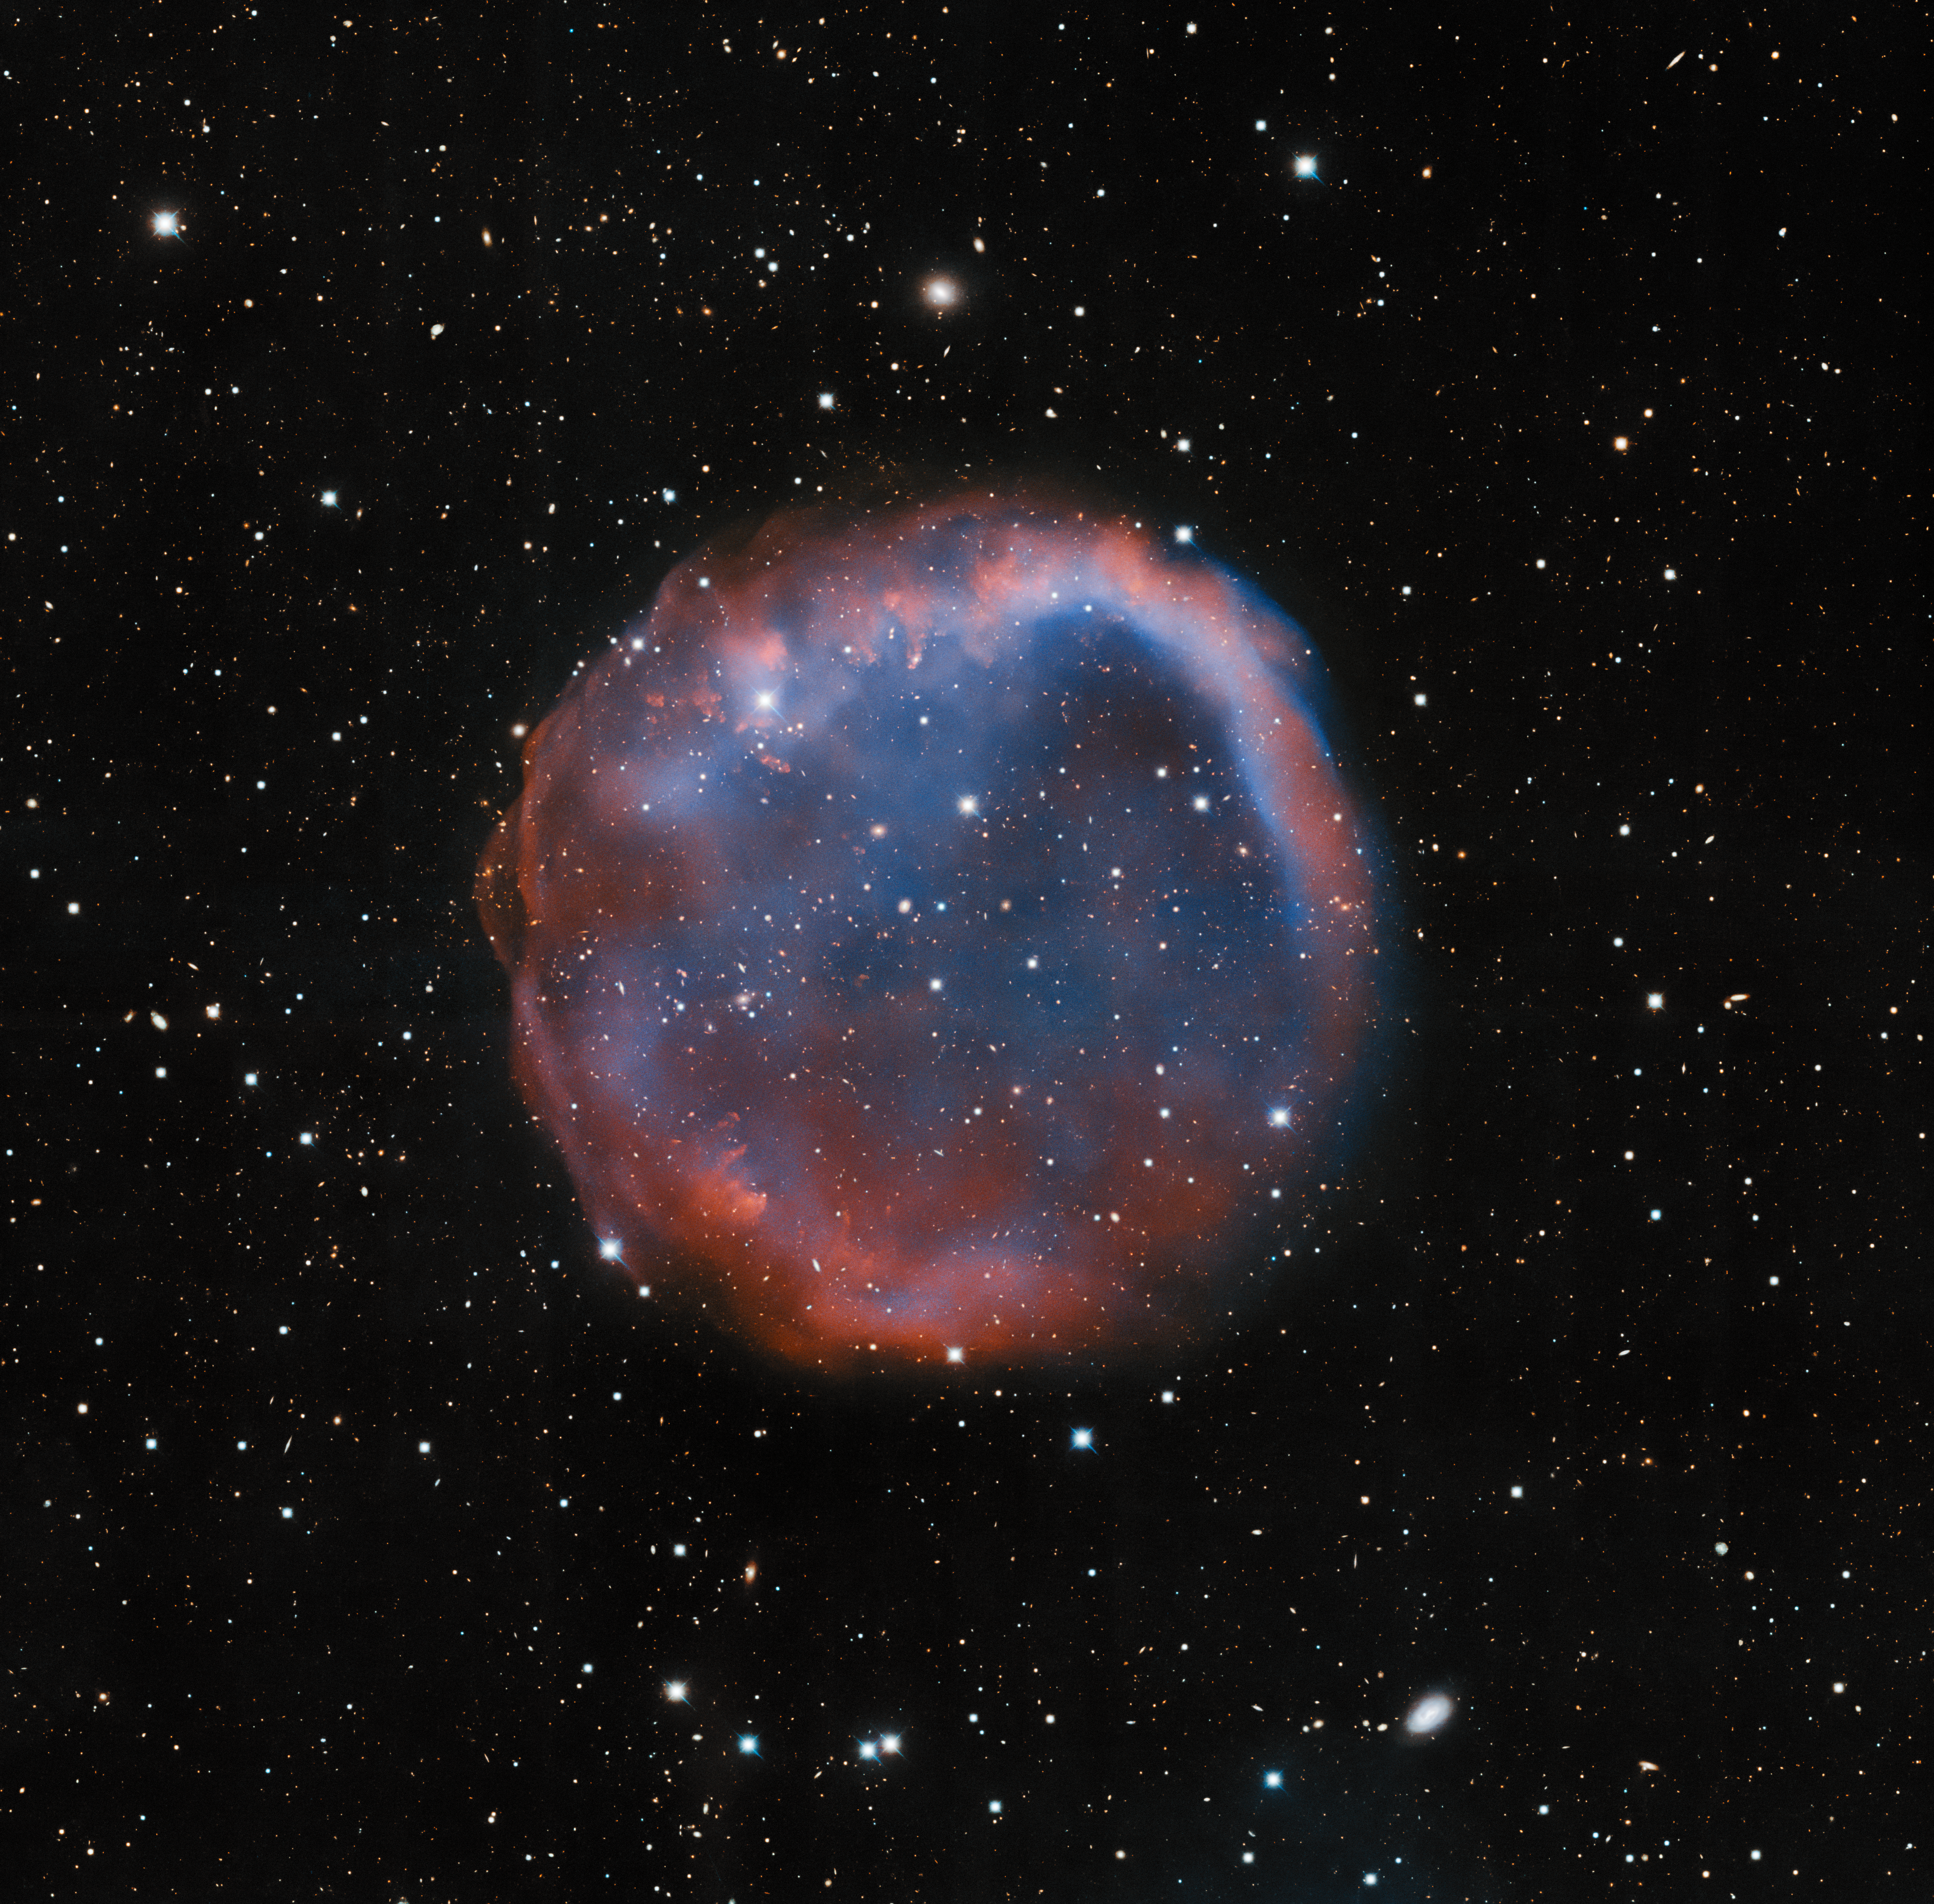

A Dead Star’s Shroud

This image, which looks a little like an enormous bubble in space, features a planetary nebula known as EGB 6. It was imaged by the Nicholas U. Mayall 4-meter Telescope at Kitt Peak National Observatory (KPNO), a Program of NSF NOIRLab. Planetary nebulae, notoriously, have nothing to do with planets. They form during the dying millennia of intermediate-mass stars, stars with masses between one and eight times the mass of the Sun. “Dying millennia” might sound like a very long time, but compared to the overall lifespan of a star, planetary nebulae are extremely short-lived. Towards the end of their life cycle, intermediate-mass stars enter the red giant phase, during which fusion reactions temporarily reignite in a dying star’s core. Layers of gas, shed or ejected during the red giant phase, absorb vast amounts of energy and create the gorgeous phenomena known as planetary nebulae. The dying millenia only last about 20,000 years, a mere blink of an eye when you consider that intermediate-mass stars shine steadily for between 30 million to 10 billion years (depending on their mass) before they die.

Credit: KPNO/NOIRLab/NSF/AURAImage processing: T.A. Rector (University of Alaska Anchorage/NSF NOIRLab), M. Zamani (NSF NOIRLab) & D. de Martin (NSF NOIRLab)